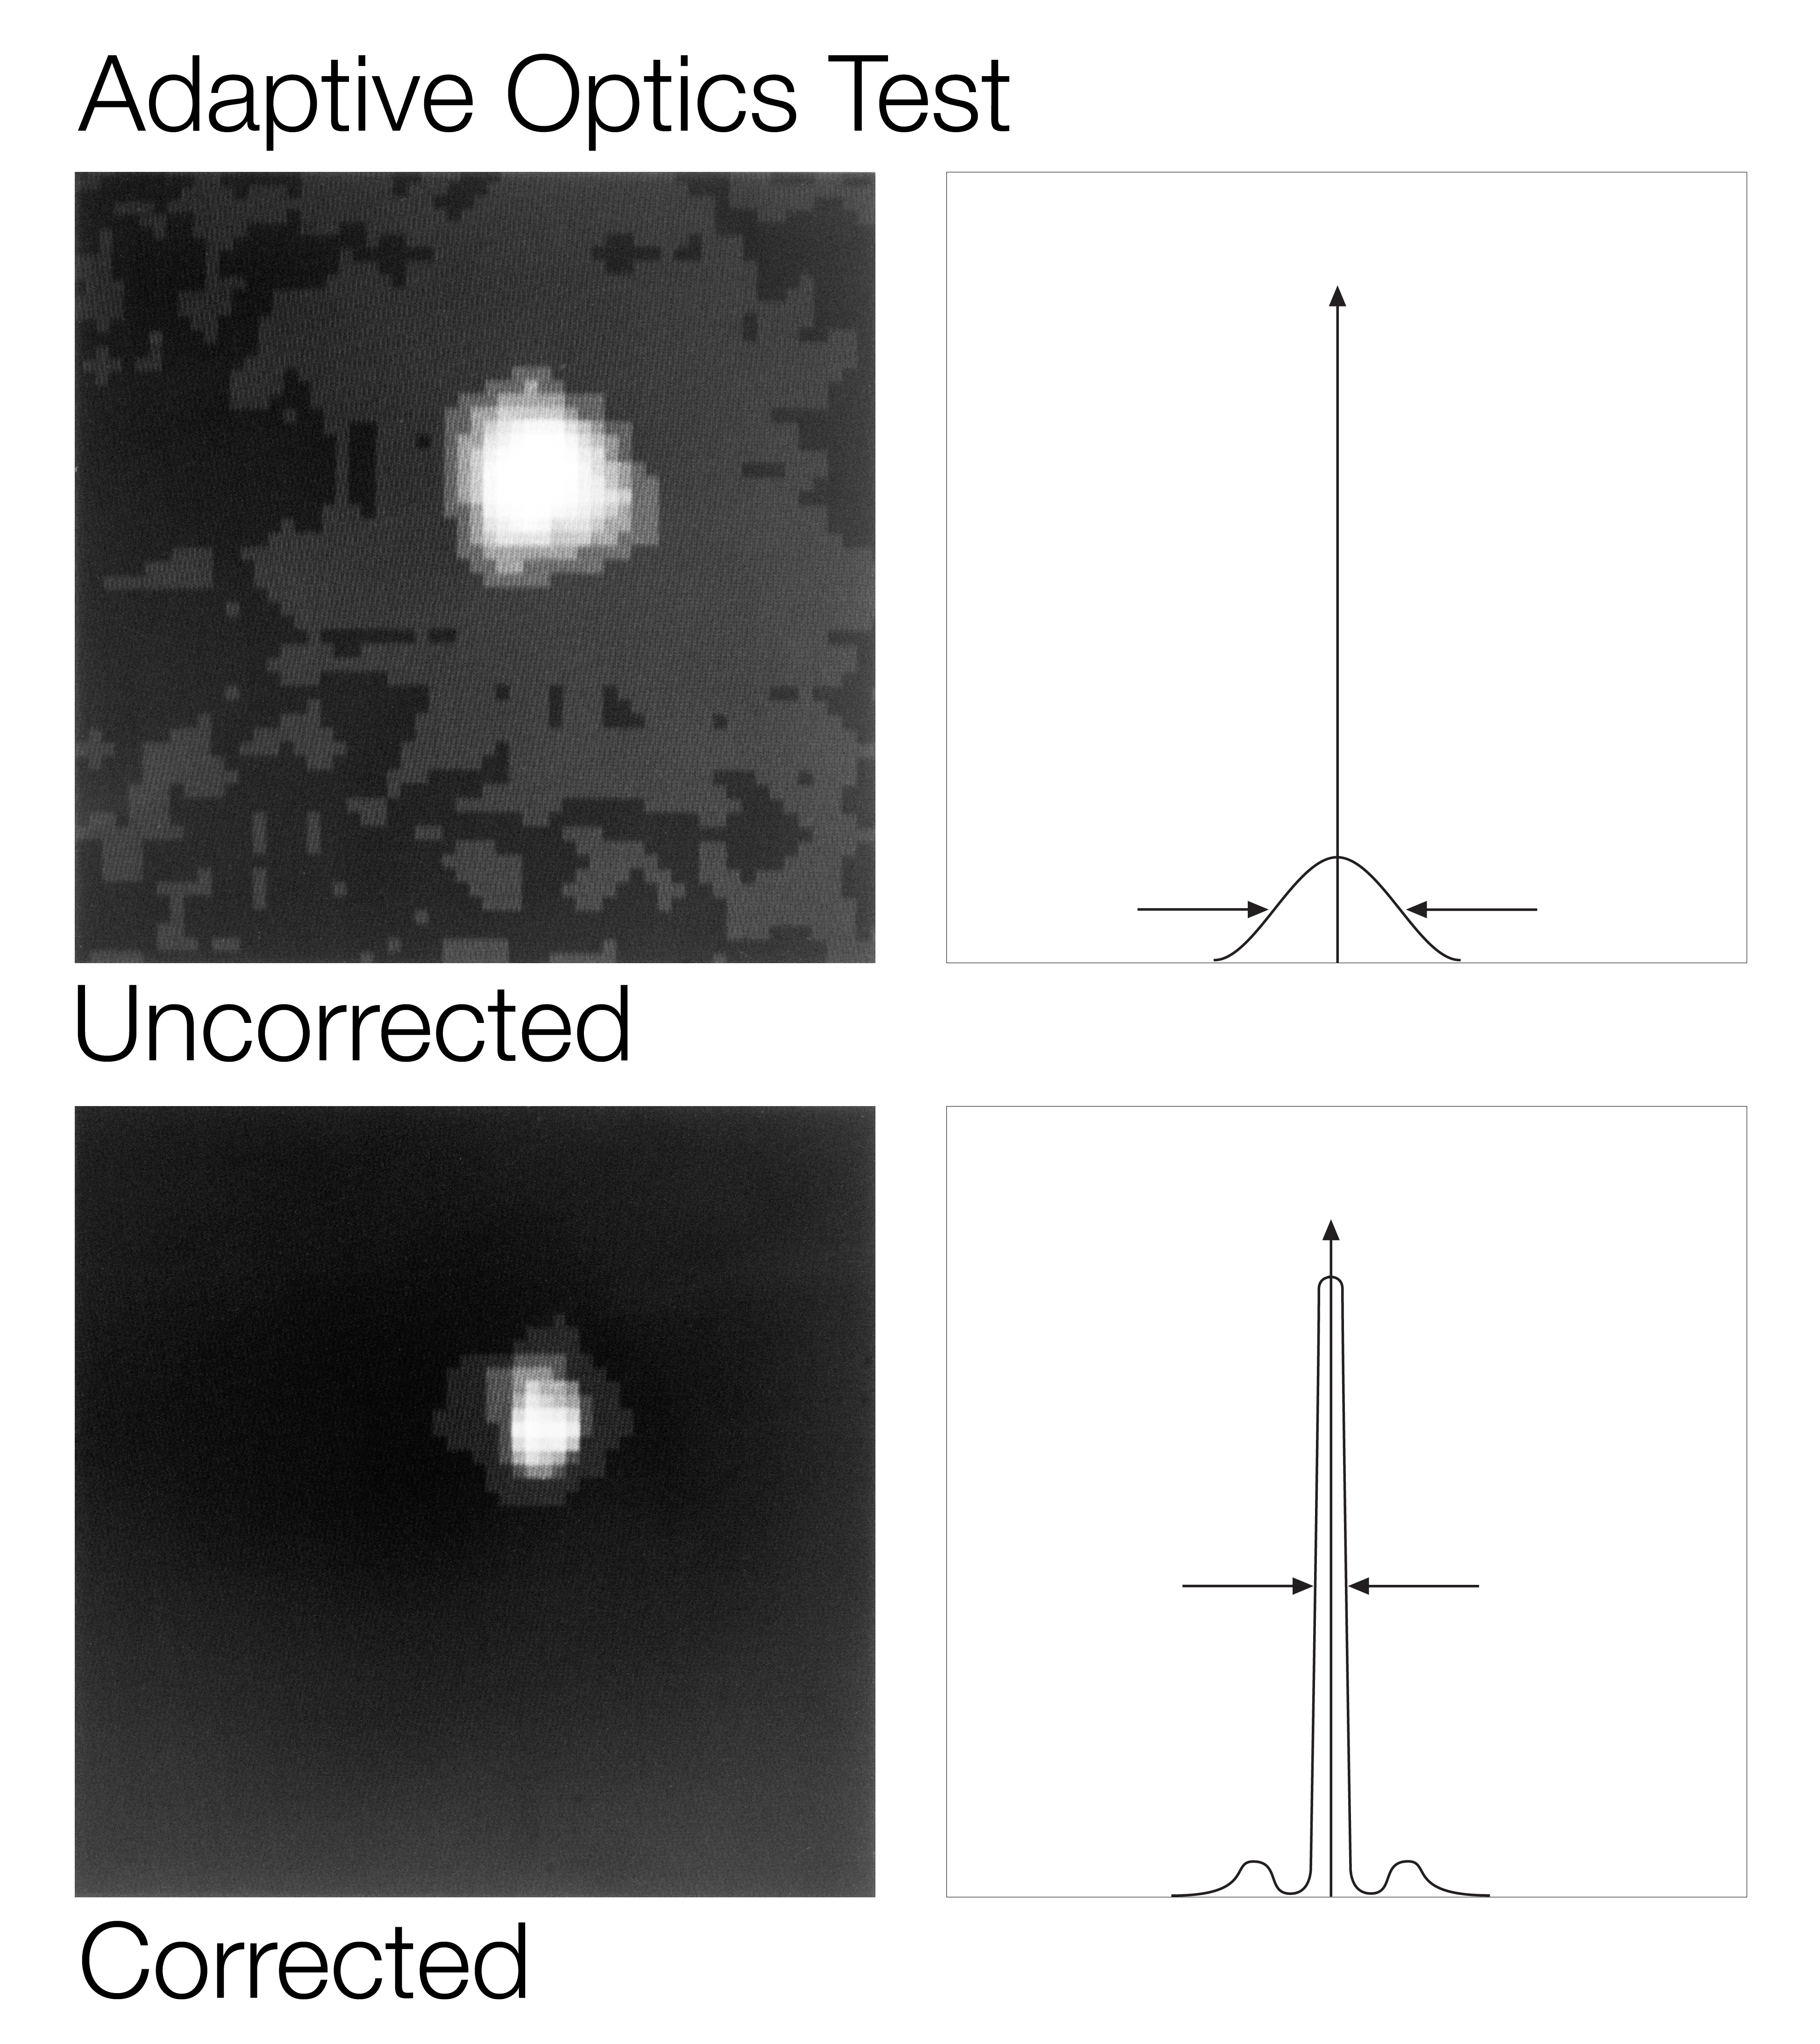

Witnessing the violent birth of a solar-type star

Witnessing the Violent Birth of a Solar-type Star

Credit: ESO